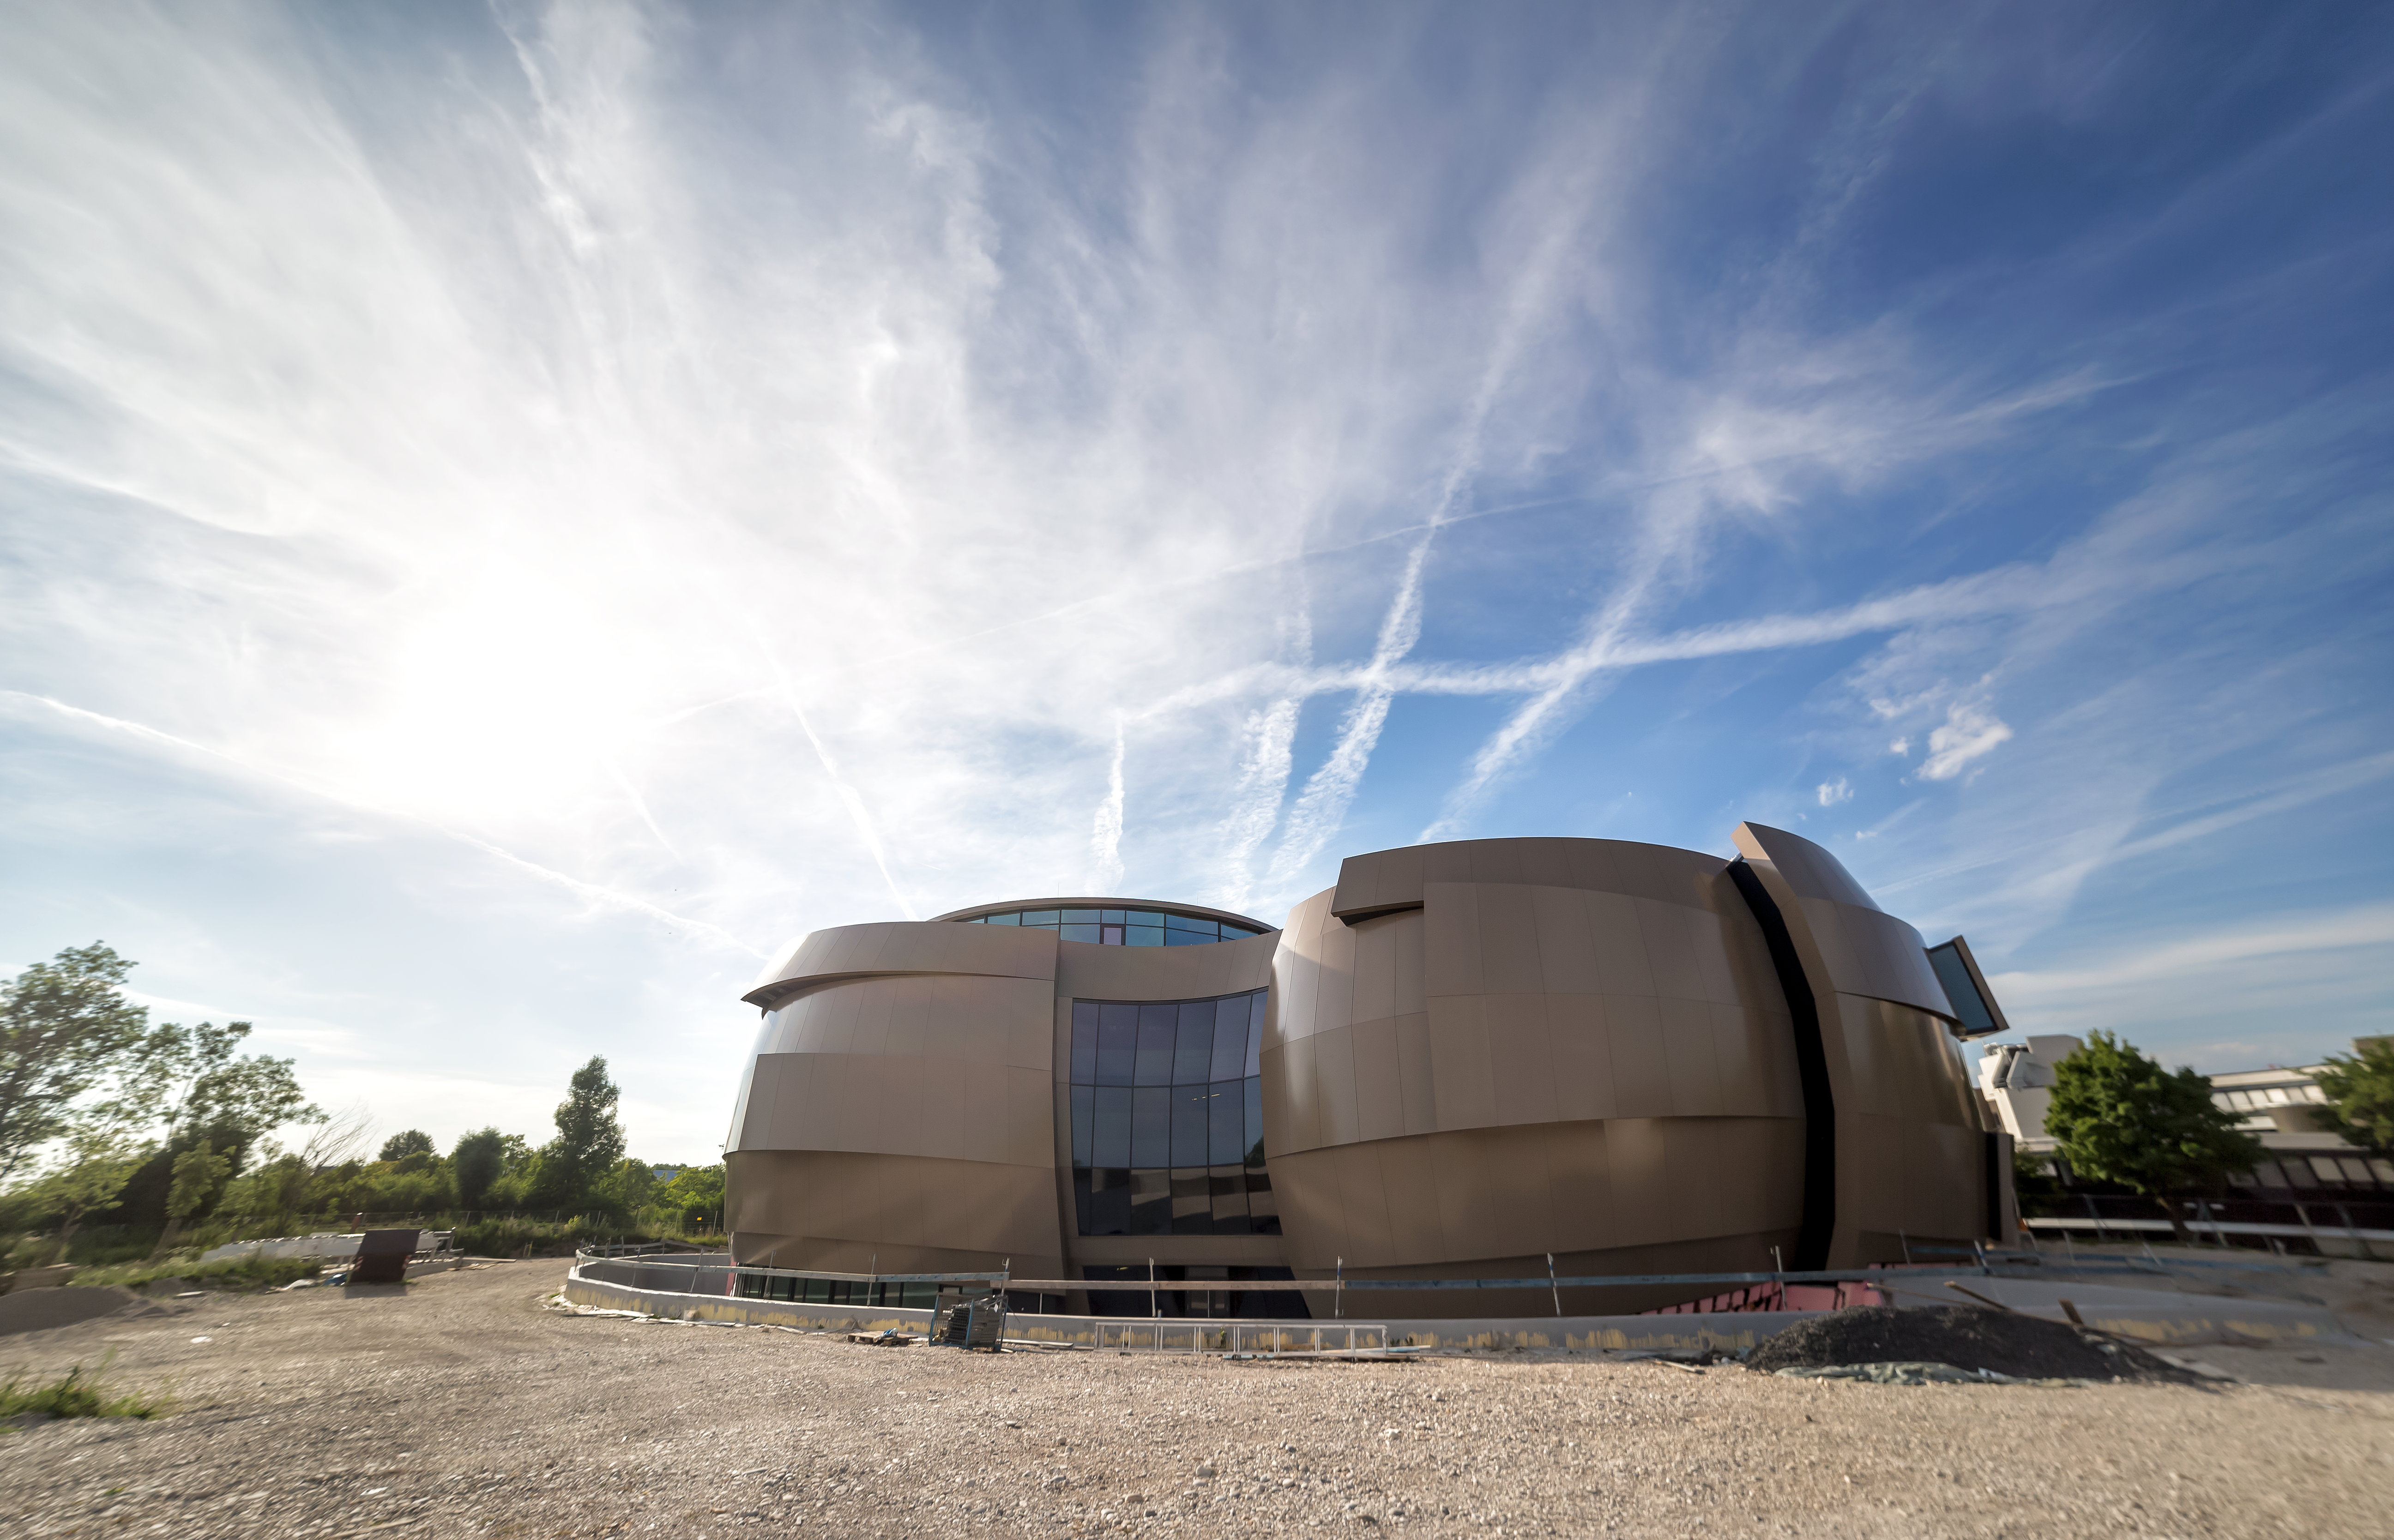

Crowning ESO Supernova

Rear view of the ESO Supernova in the evening light. The composition of the airplane condensation trails and clouds appears to be crowning the building and wishing it a shiny future.

Credit: P. Horálek/ESO